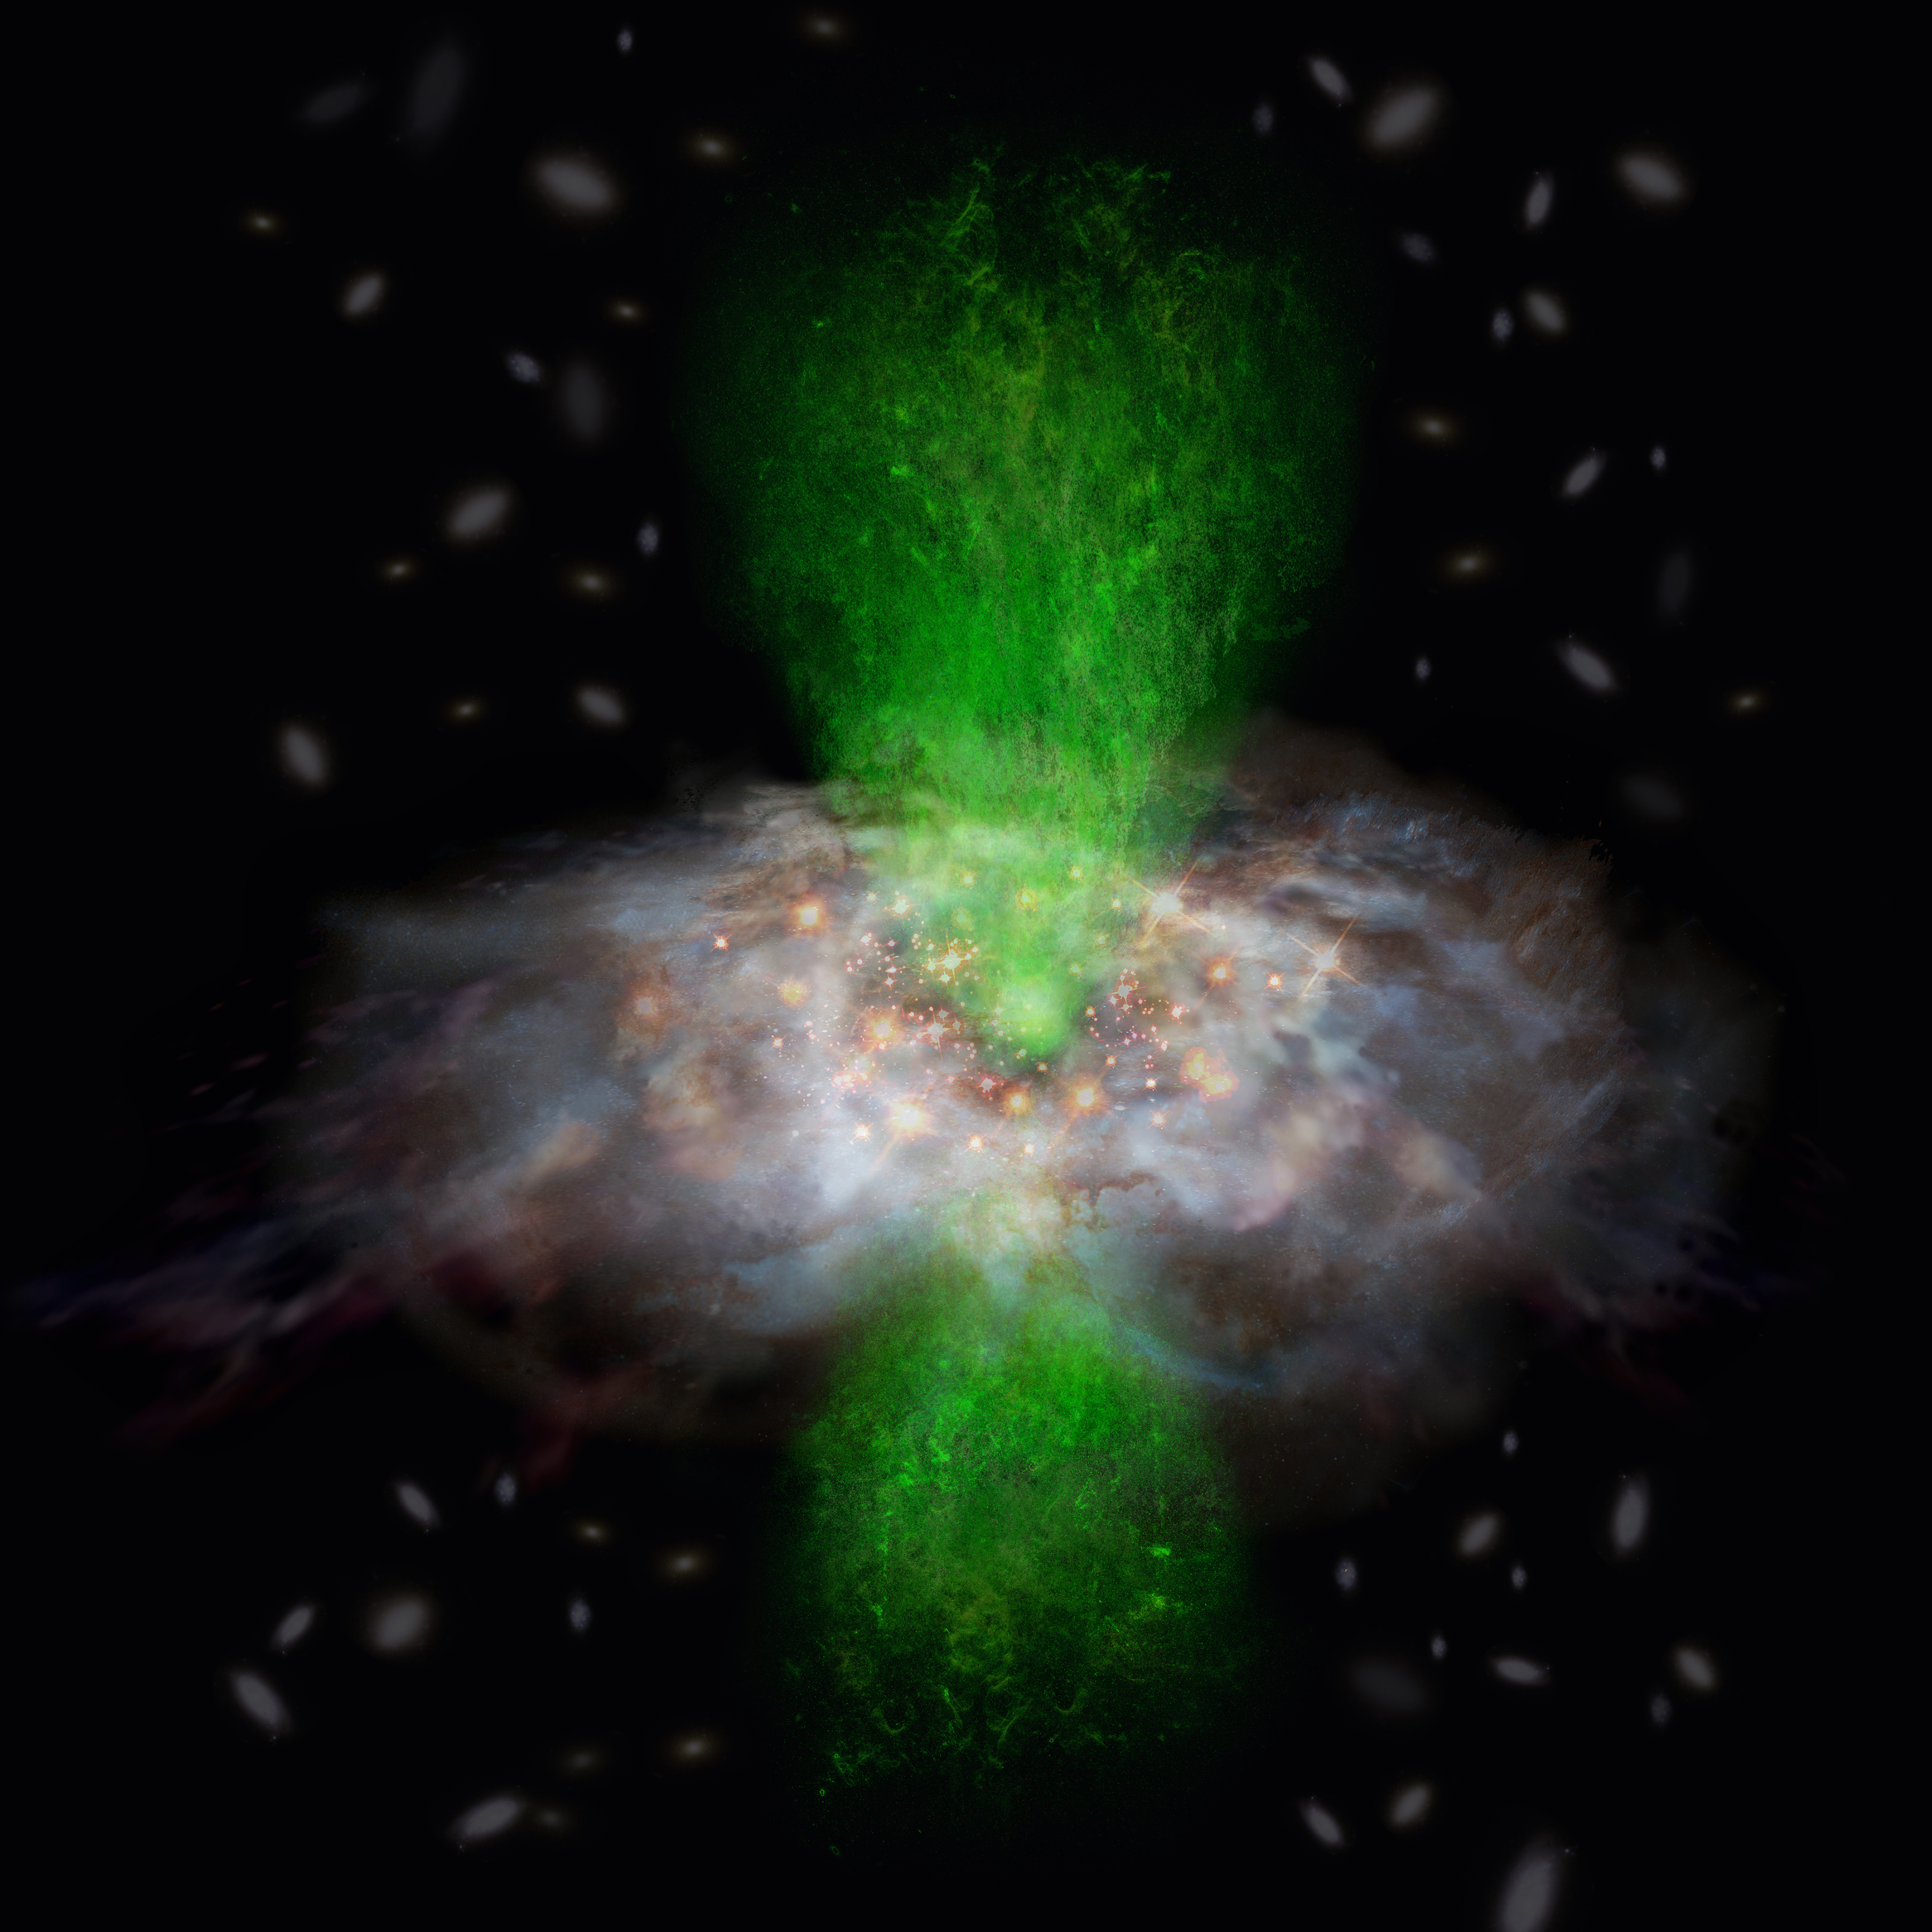

Supermassive black hole does not affect the star formation

Figure 3: A schematic view of the fact that an ionized gas outflow (green) driven by the central supermassive black hole does not affect the star formation of its host galaxy. This situation may occur if the ionized gas is outflowing perpendicularly to the molecular gas.

Credit: ALMA (ESO/NAOJ/NRAO)